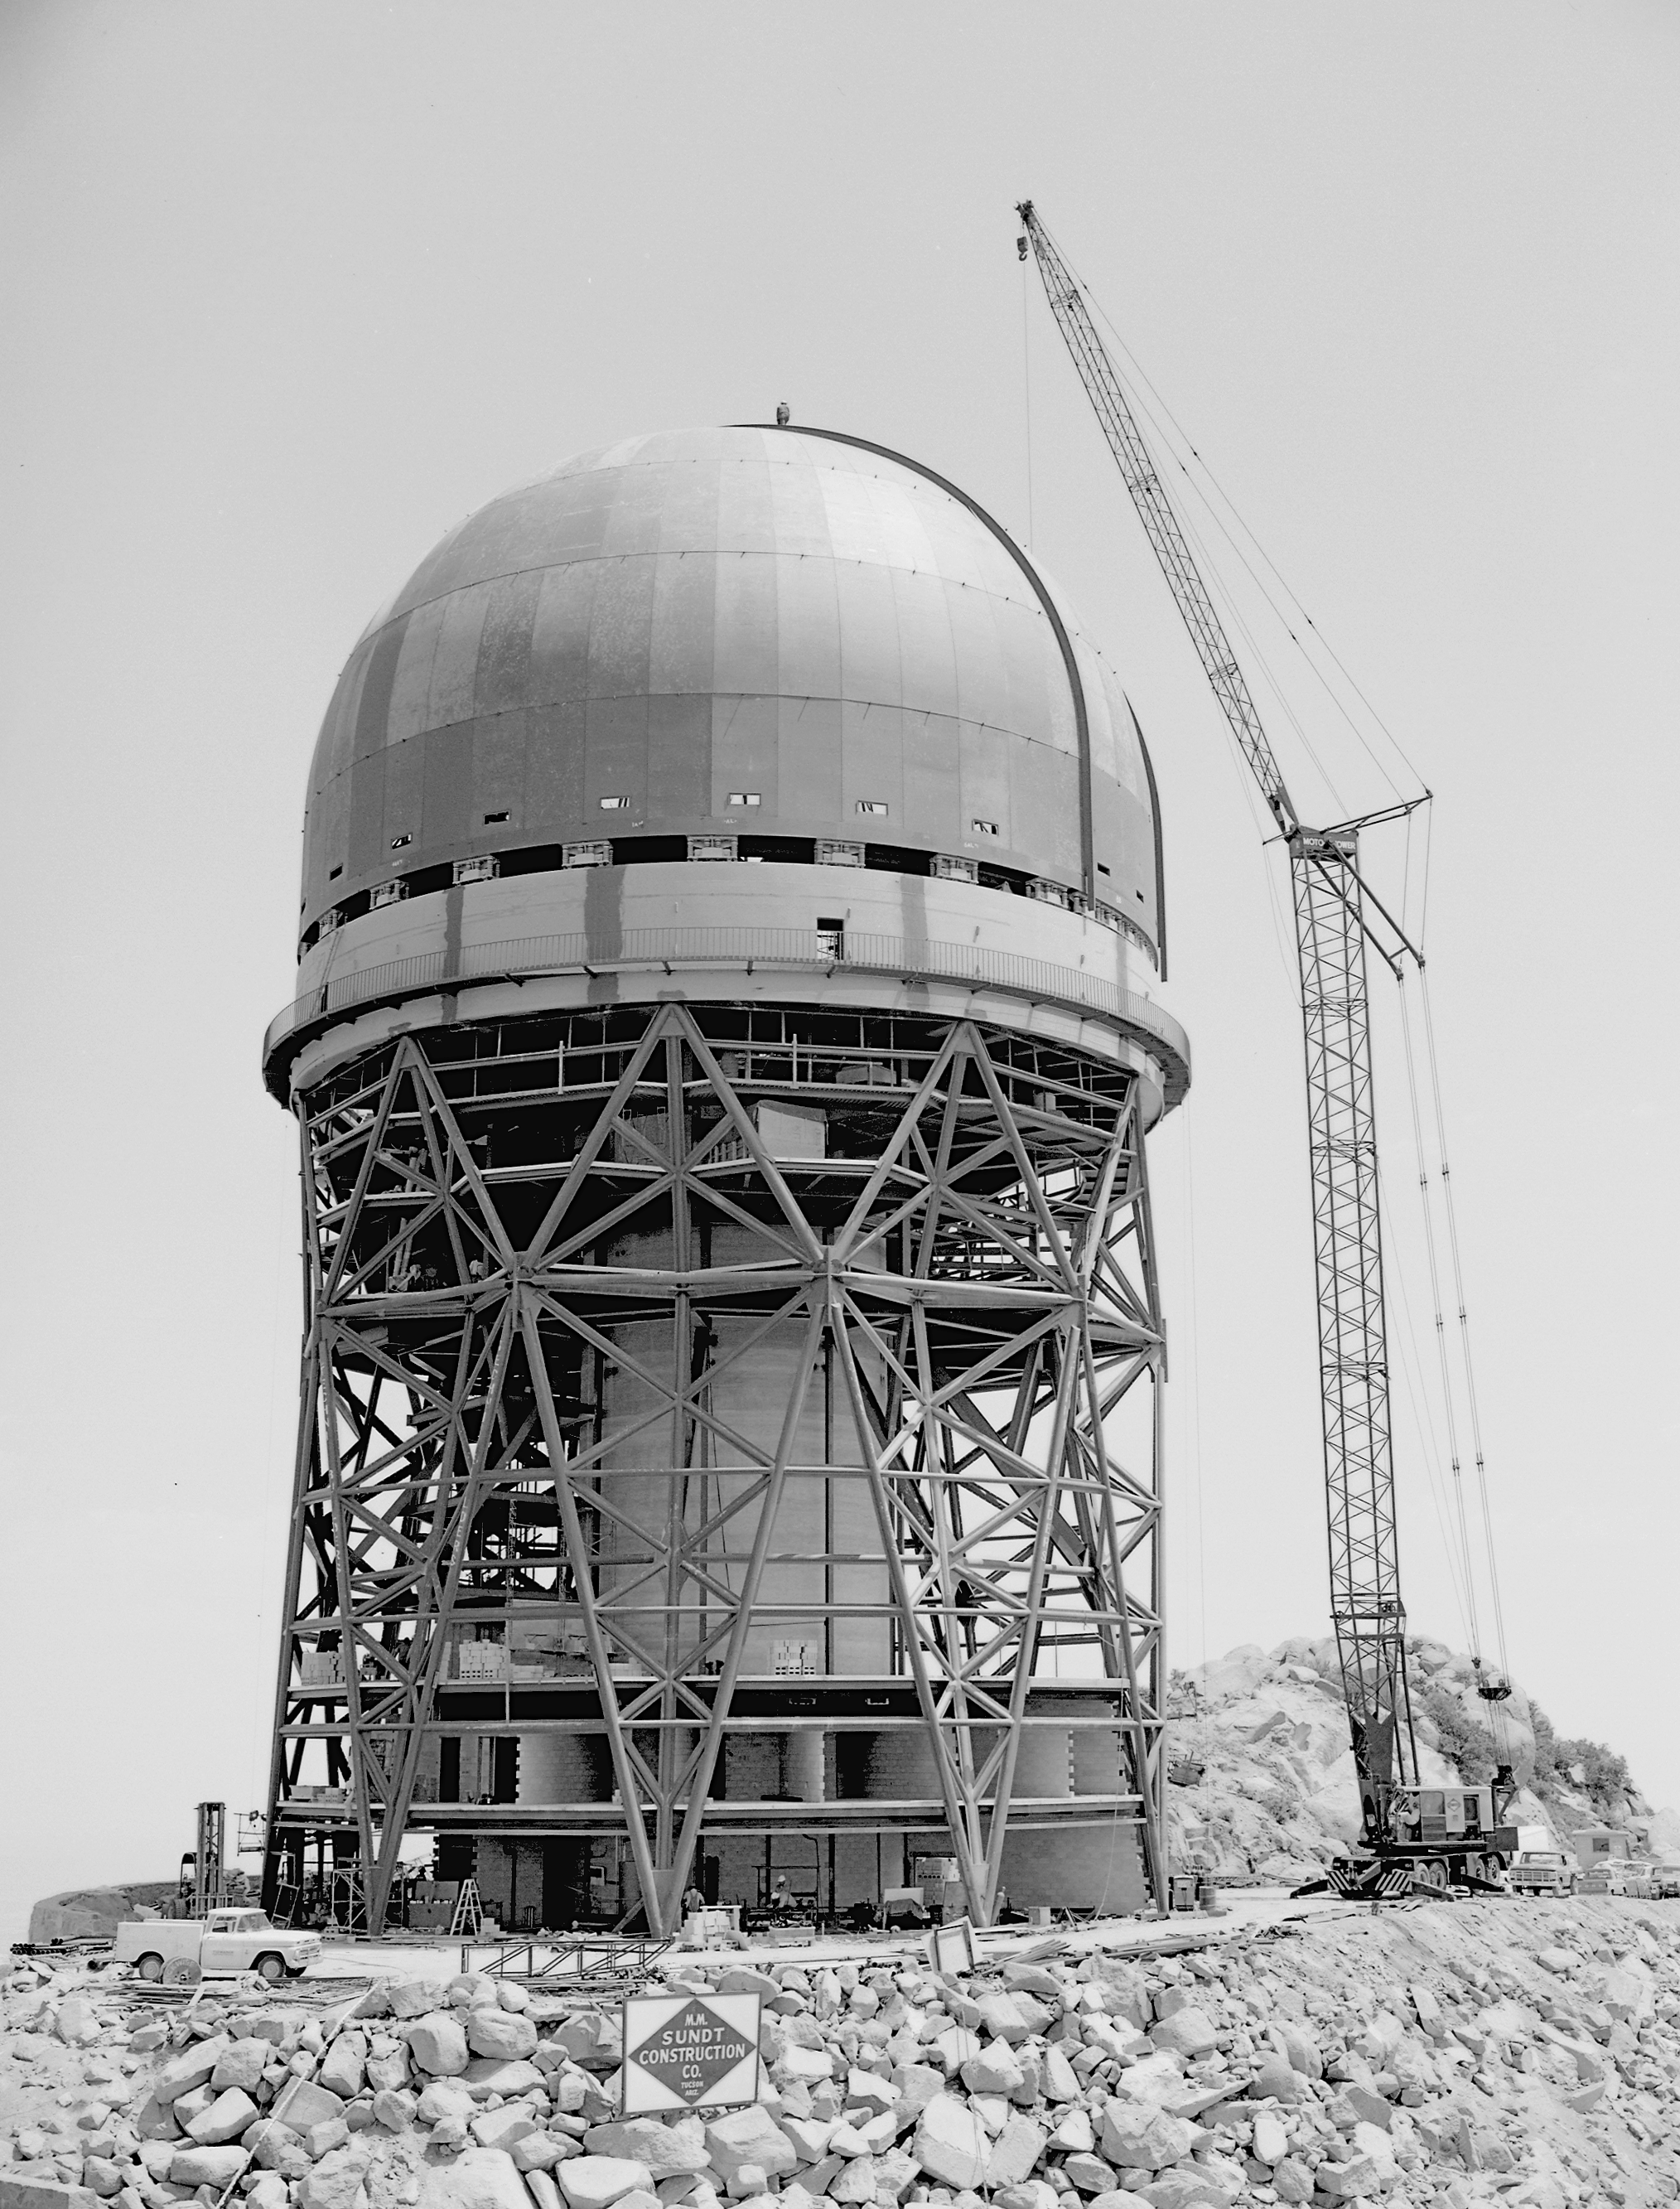

Mayall 4-meter

Construction progress as of June 5th, 1969, at the Kitt Peak National Observatory's 4-meter Mayall telescope.

Credit: NOIRLab/NSF/AURA